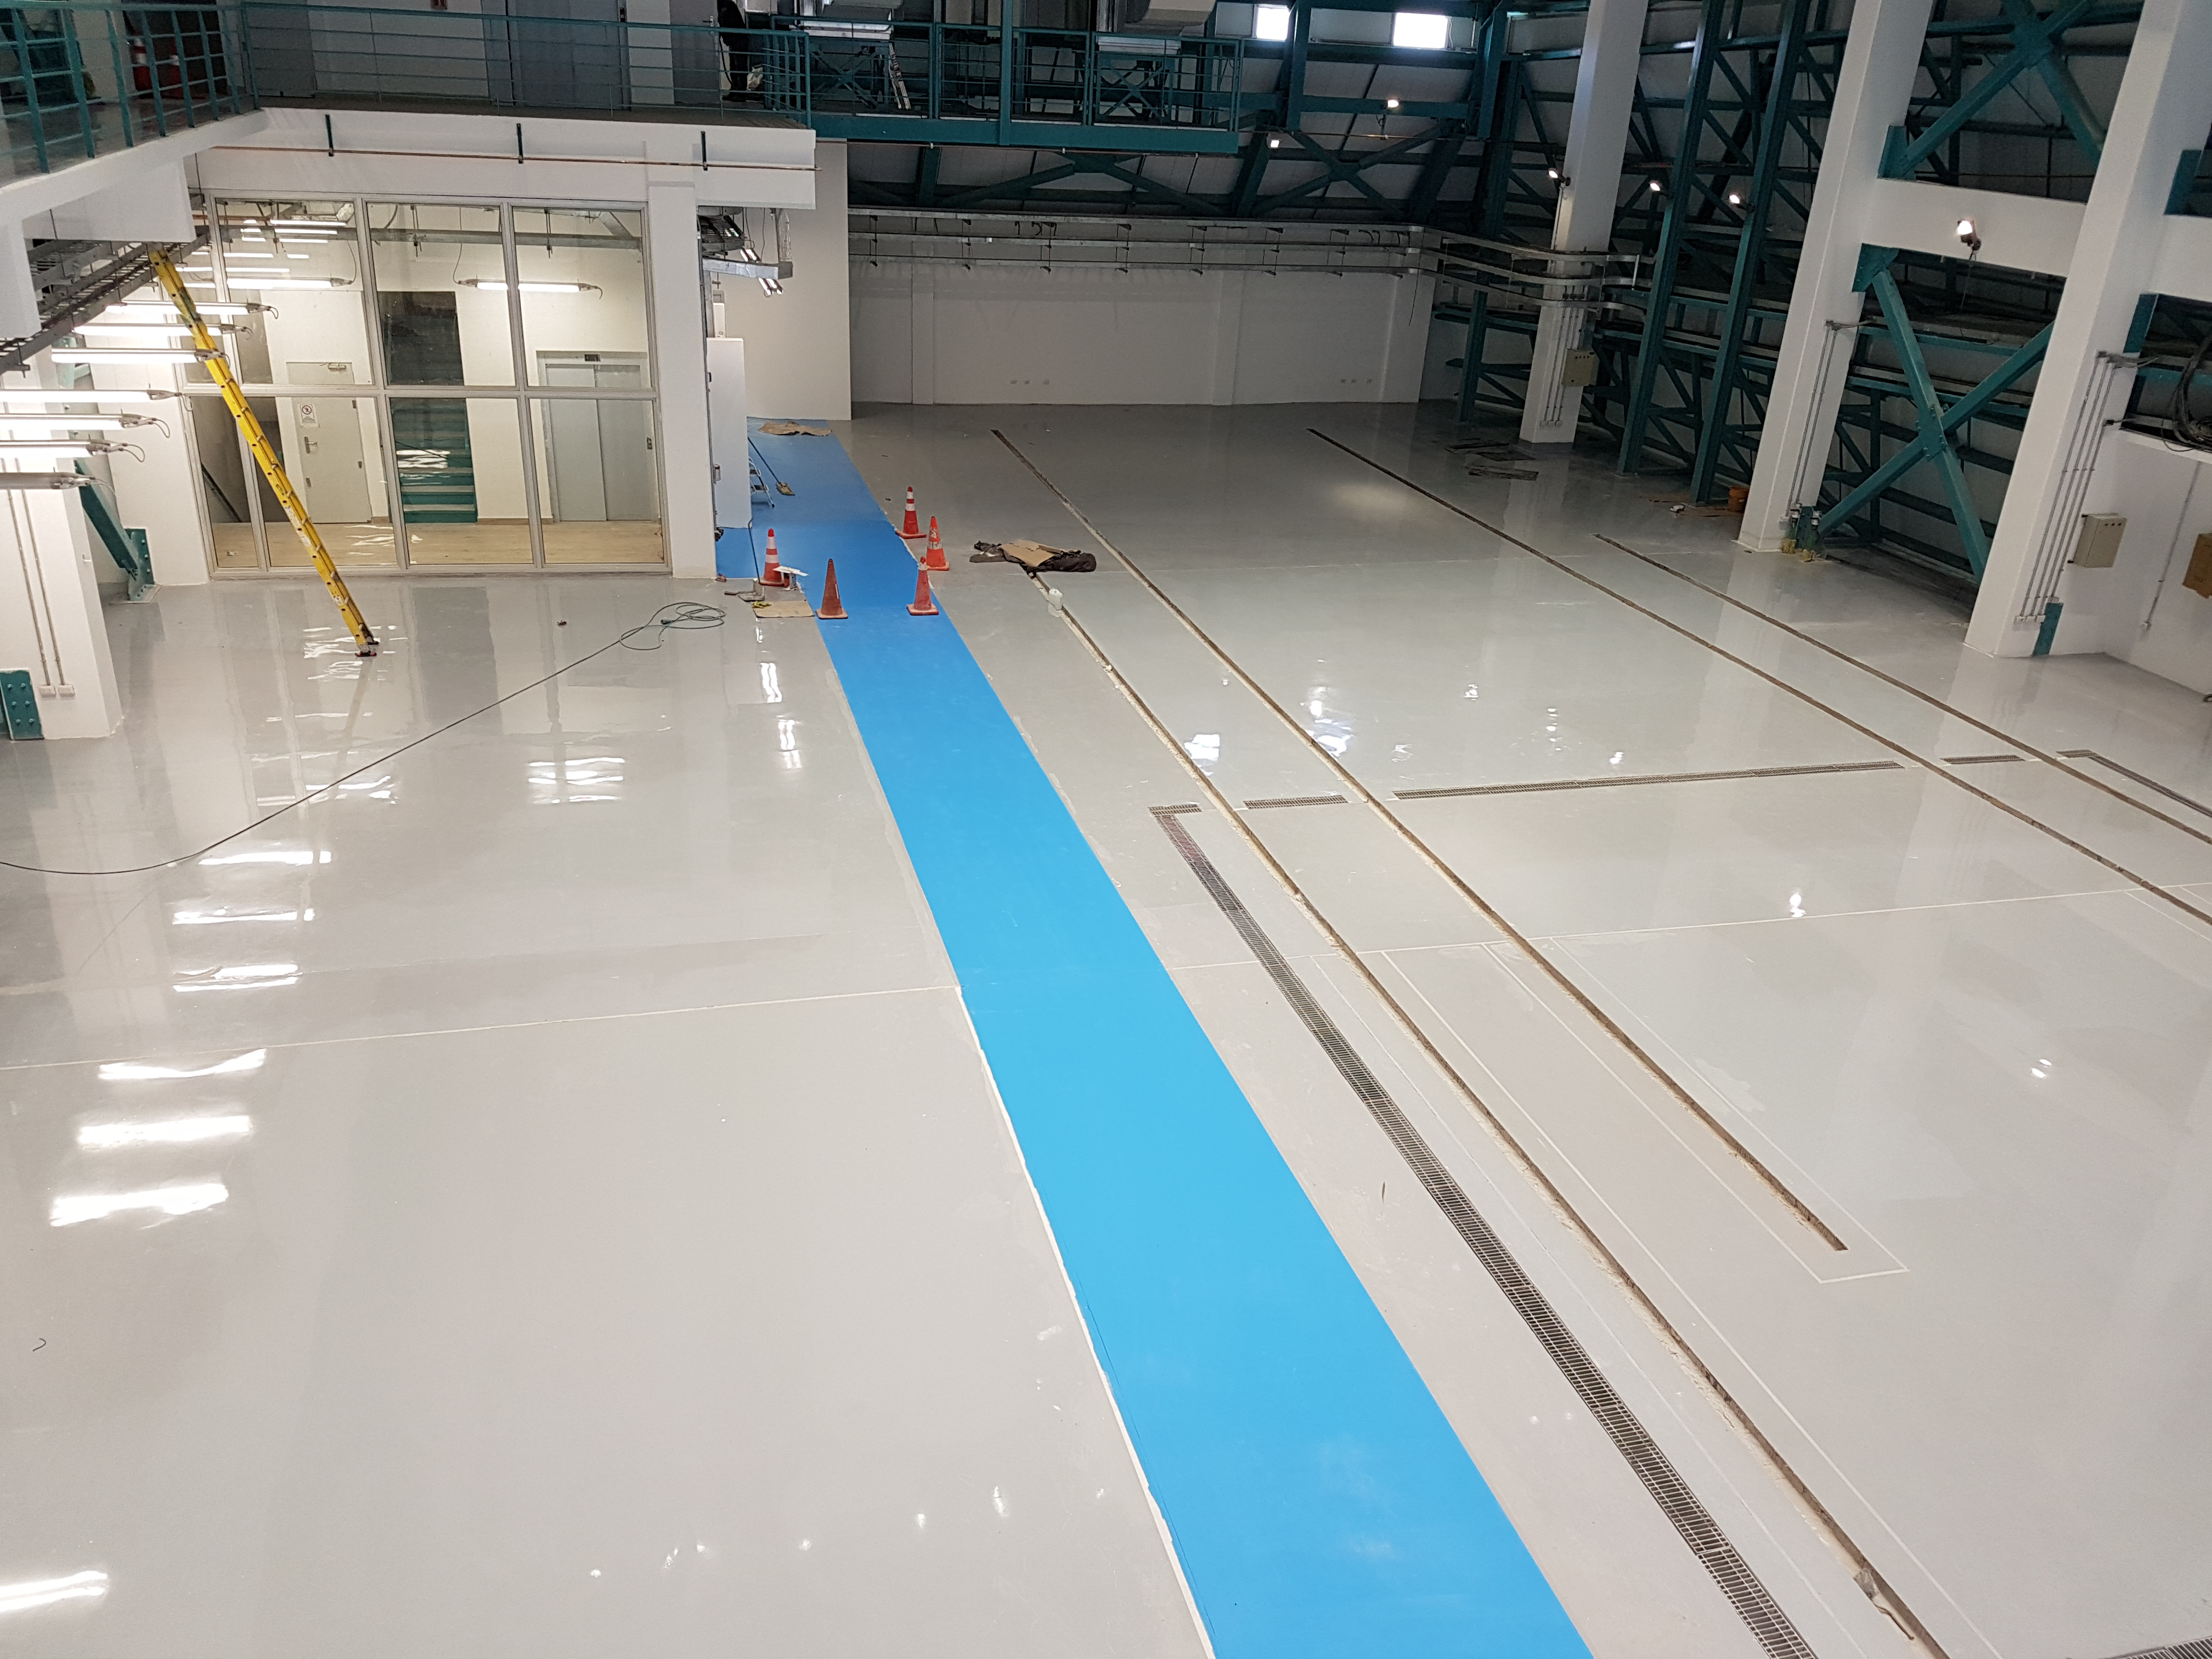

Construction Progress February 2018

A raised view from atop the camera white/clean room looking south at Level 3 of the summit facility. The embedded rail trenches and gratings for the coating plant washing station are evident on the floor.

Credit: Rubin Observatory/NSF/AURA